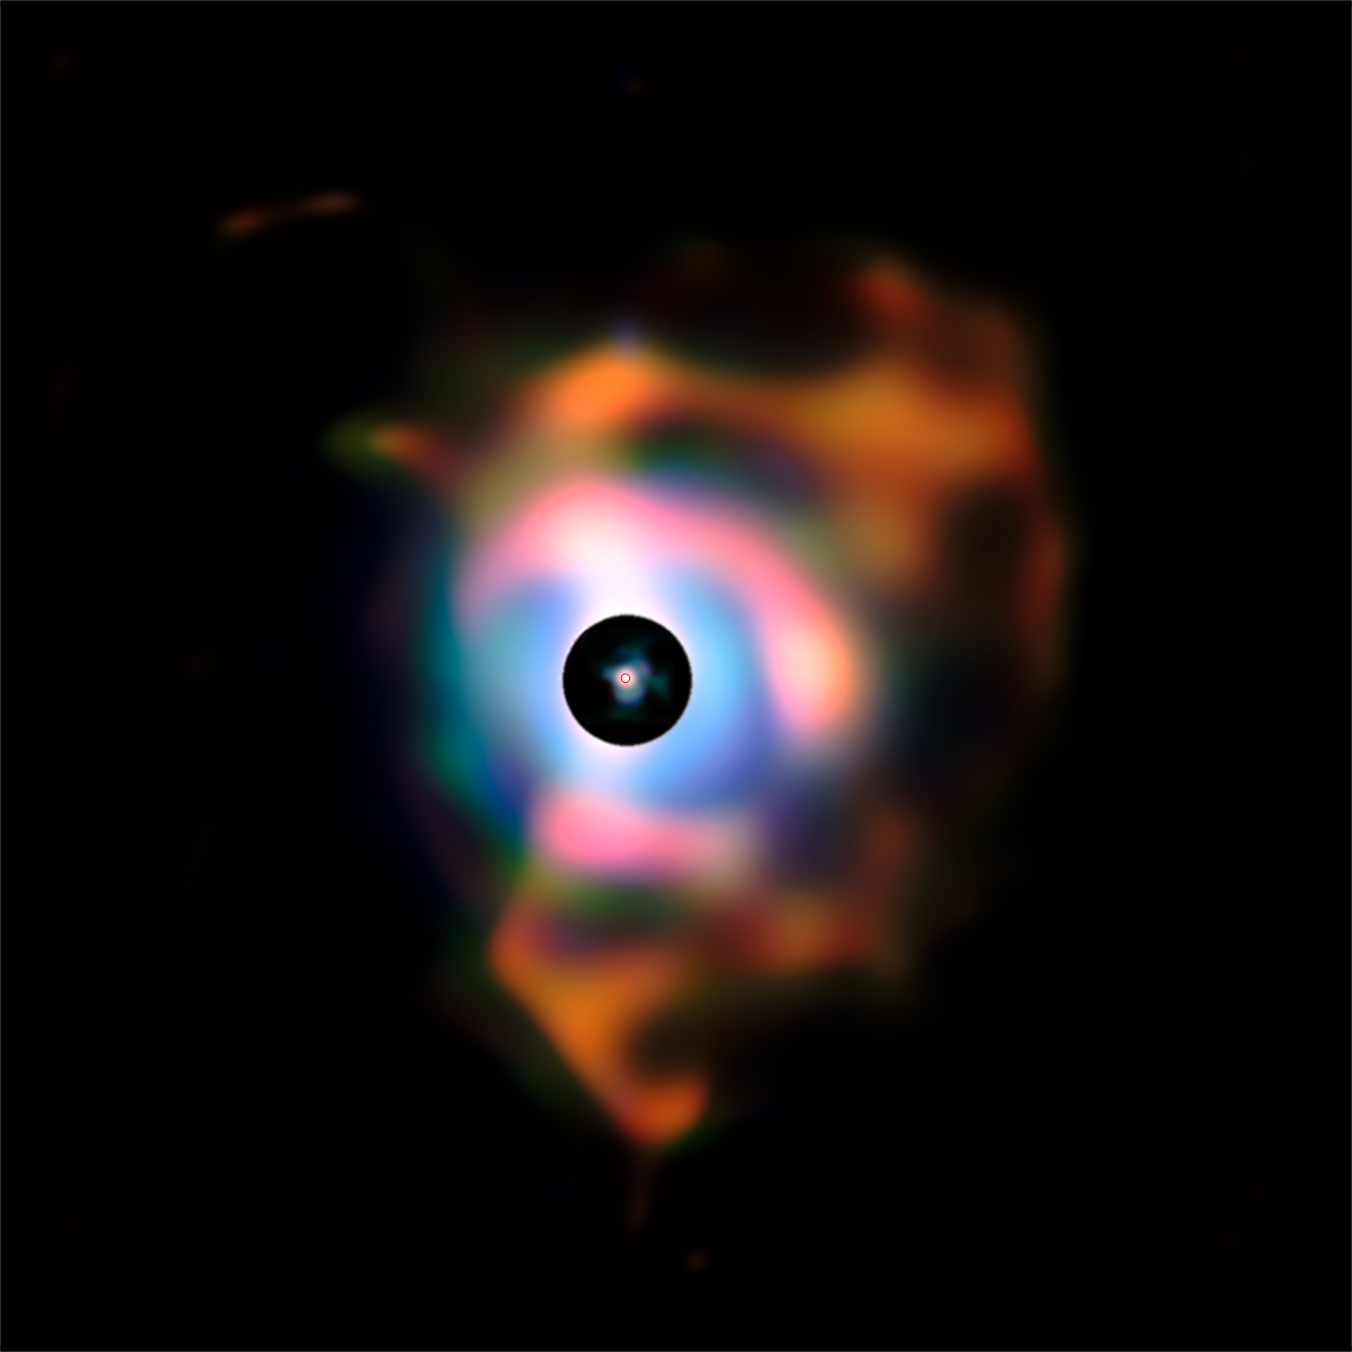

The flames of Betelgeuse

This picture of the dramatic nebula around the bright red supergiant star Betelgeuse was created from images taken with the VISIR infrared camera on ESO’s Very Large Telescope (VLT). This structure, resembling flames emanating from the star, forms because the behemoth is shedding its material into space. The earlier NACO observations of the plumes are reproduced in the central disc. The small red circle in the middle has a diameter about four and half times that of the Earth’s orbit and represents the location of Betelgeuse’s visible surface. The black disc corresponds to a very bright part of the image that was masked to allow the fainter nebula to be seen.

Credit: ESO/P. Kervella